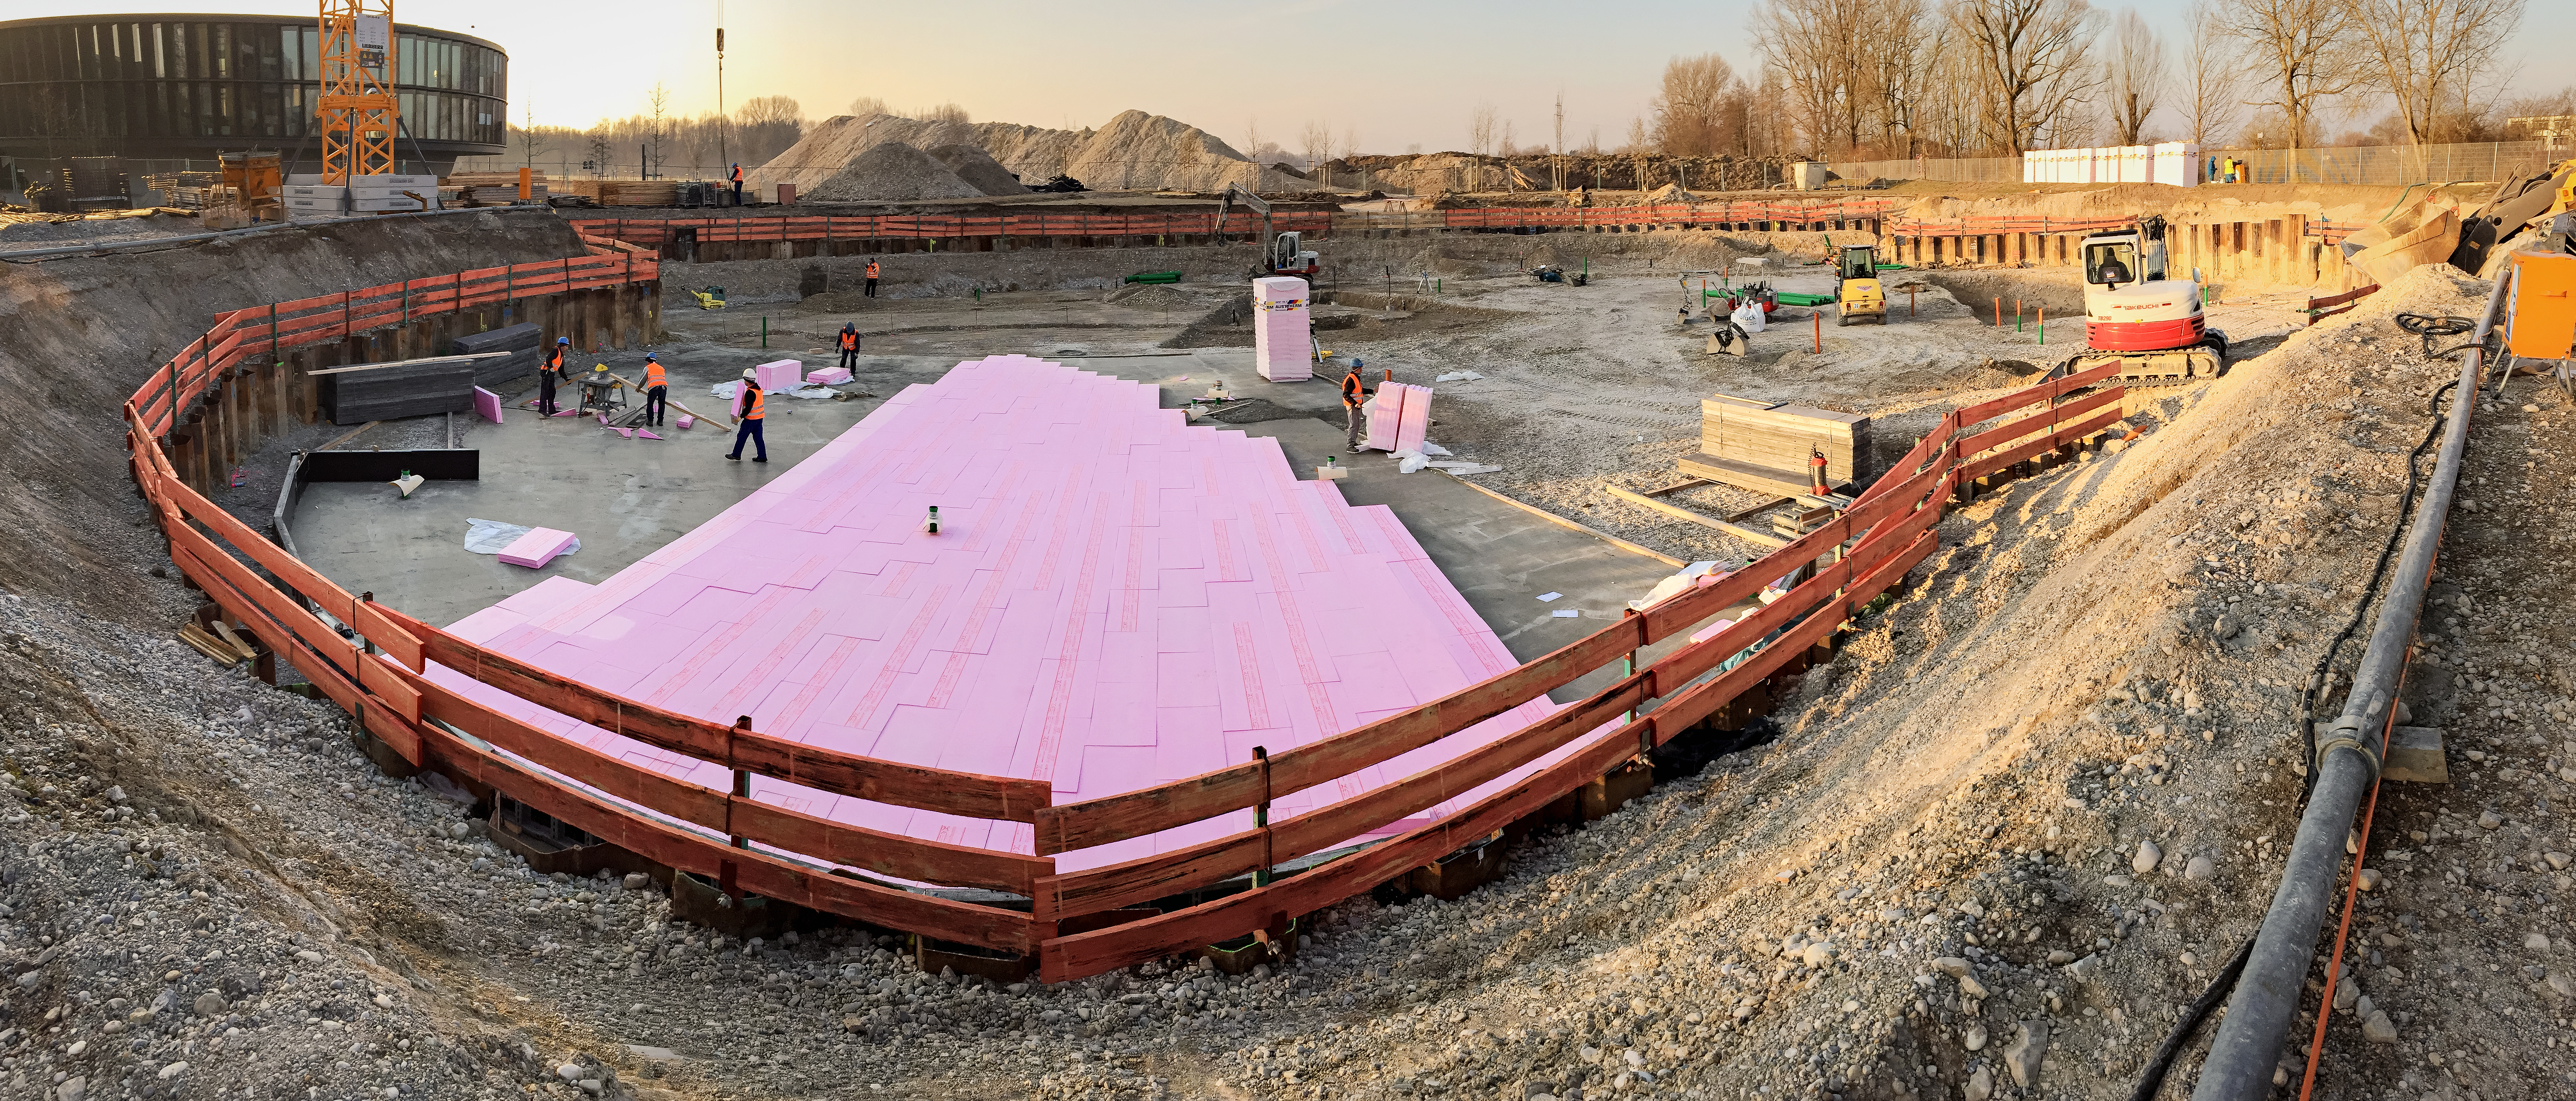

Groundwork

Laying the flooring for the ESO Supernova Planetarium & Visitor Centre.

Credit: Architekten Bernhardt + Partner (www.bp-da.de)